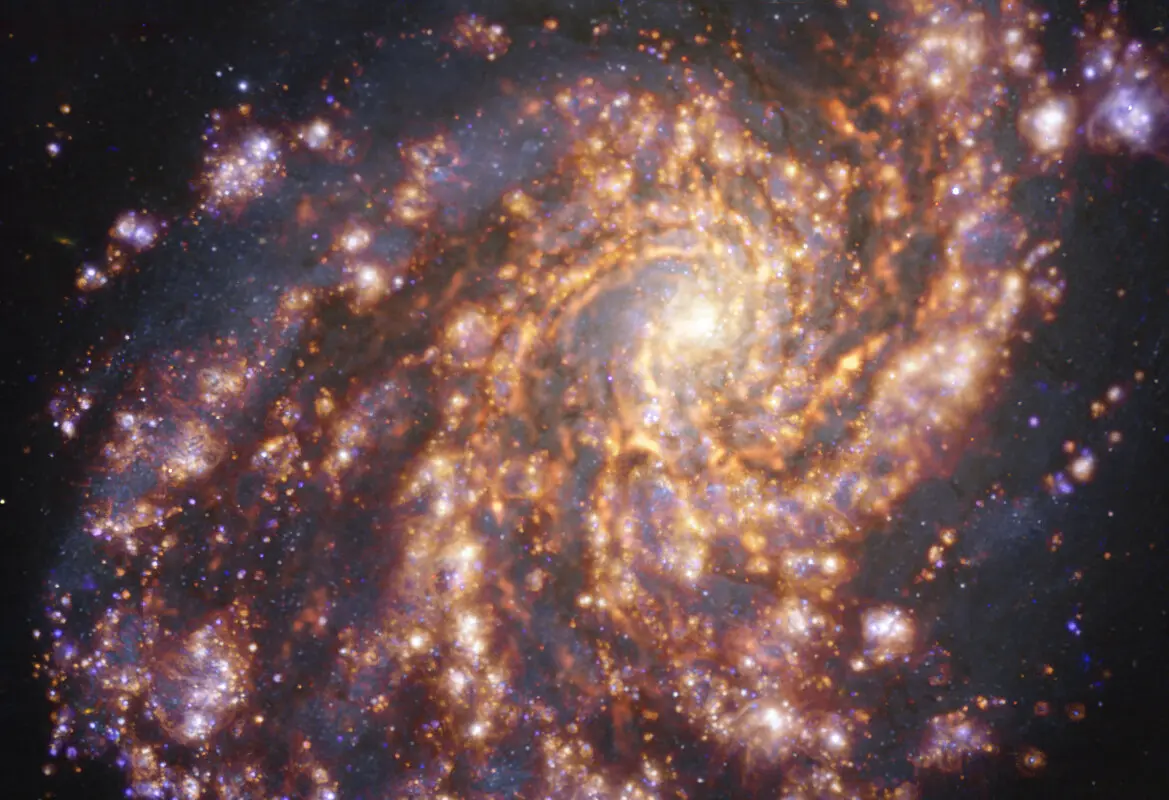

Nearby galaxy NGC 4254

This image of the nearby galaxy NGC 4254 was obtained by combining observations taken with the Multi-Unit Spectroscopic Explorer (MUSE) on ESO’s Very Large Telescope (VLT) and with the Atacama Large Millimeter/submillimeter Array (ALMA), in which ESO is a partner. NGC 4254 is a grand-design spiral galaxy located approximately 45 million light-years from Earth in the constellation Coma Berenices. The image is a combination of observations conducted at different wavelengths of light to map stellar populations and gas. ALMA’s observations are represented in brownish-orange tones and highlight the clouds of cold molecular gas that provide the raw material from which stars form. The MUSE data show up mainly in gold and blue. The bright golden glows map warm clouds of mainly ionised hydrogen, oxygen and sulphur gas, marking the presence of newly born stars, while the bluish regions reveal the distribution of slightly older stars. The image was taken as part of the Physics at High Angular resolution in Nearby GalaxieS (PHANGS) project, which is making high-resolution observations of nearby galaxies with telescopes operating across the electromagnetic spectrum.

Credit: ESO/ALMA (ESO/NAOJ/NRAO)/PHANGS